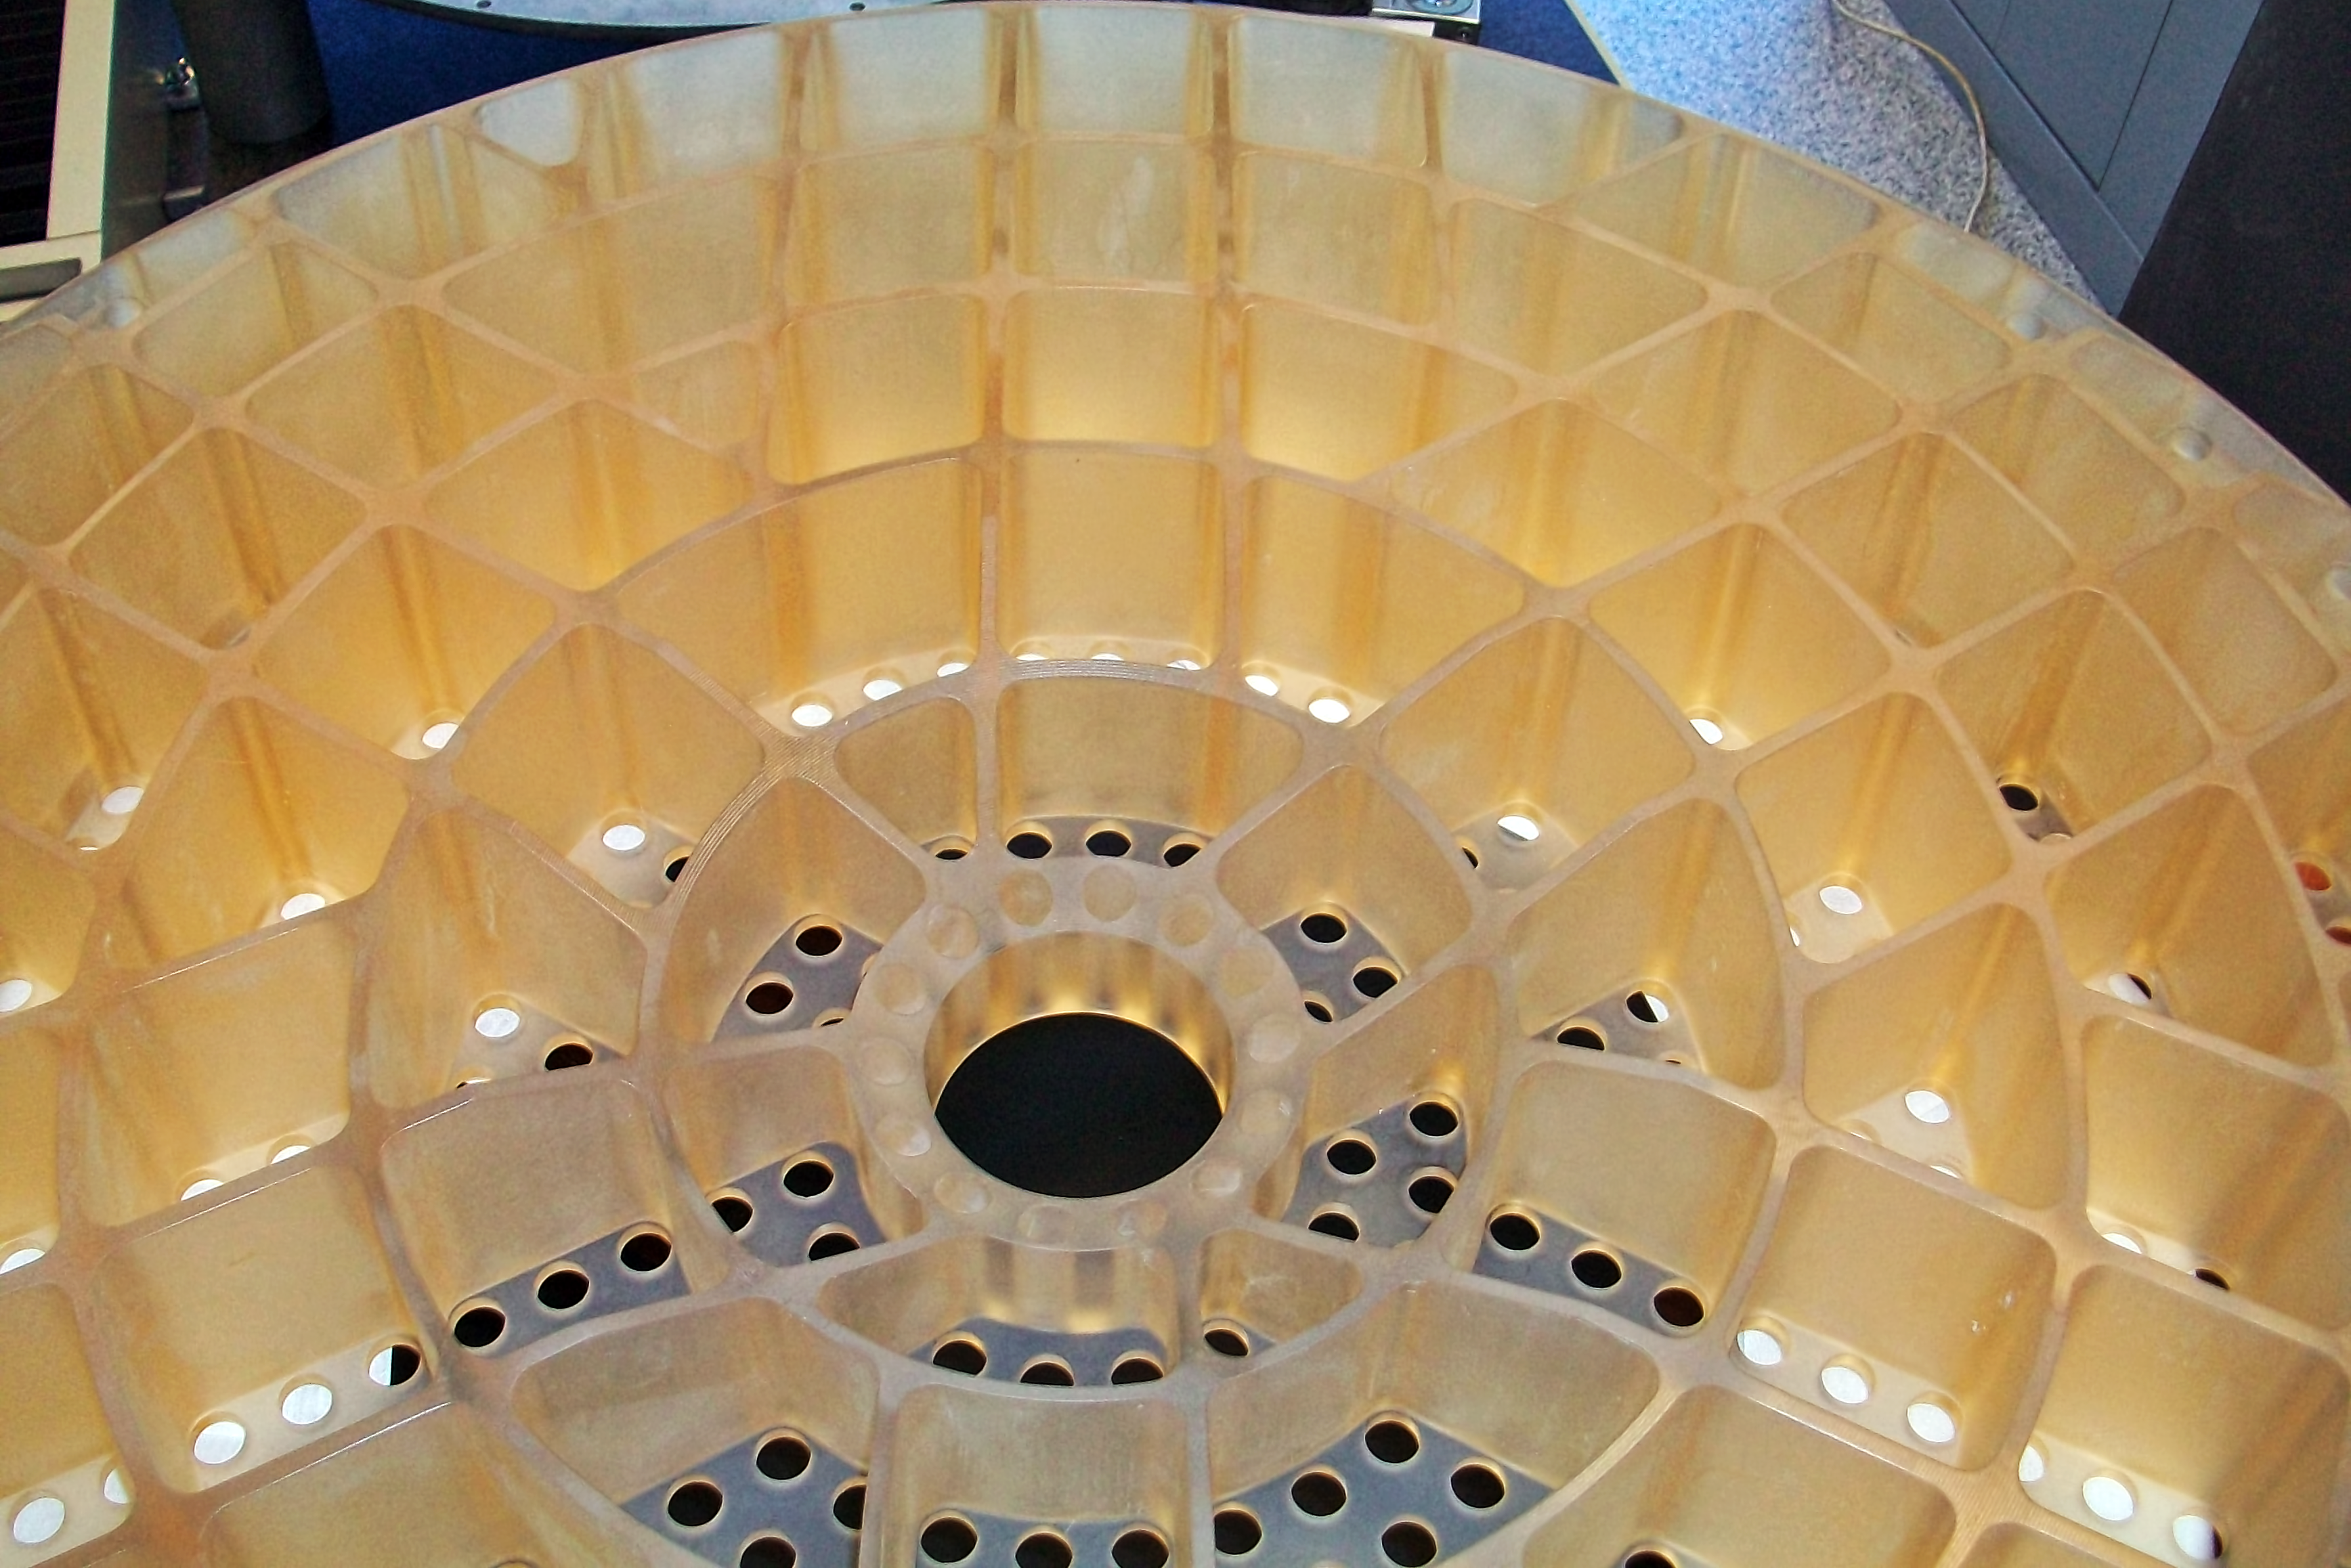

The lightweight, rigid reference optic for the new deformable secondary mirror at ESO's VLT

This is a view of a backside of a newly completed reference optic for the new deformable secondary mirror system at ESO’s VLT. It shows the remarkable sculpted structure that makes the new element both very light and very rigid. When the new mirror is complete, 1170 actuators working with this reference optic will act on a thin mirror shell to change the shape of its reflecting optical surface to correct for starlight wobbles produced by the Earth’s atmosphere.

Credit: ESO/SESO